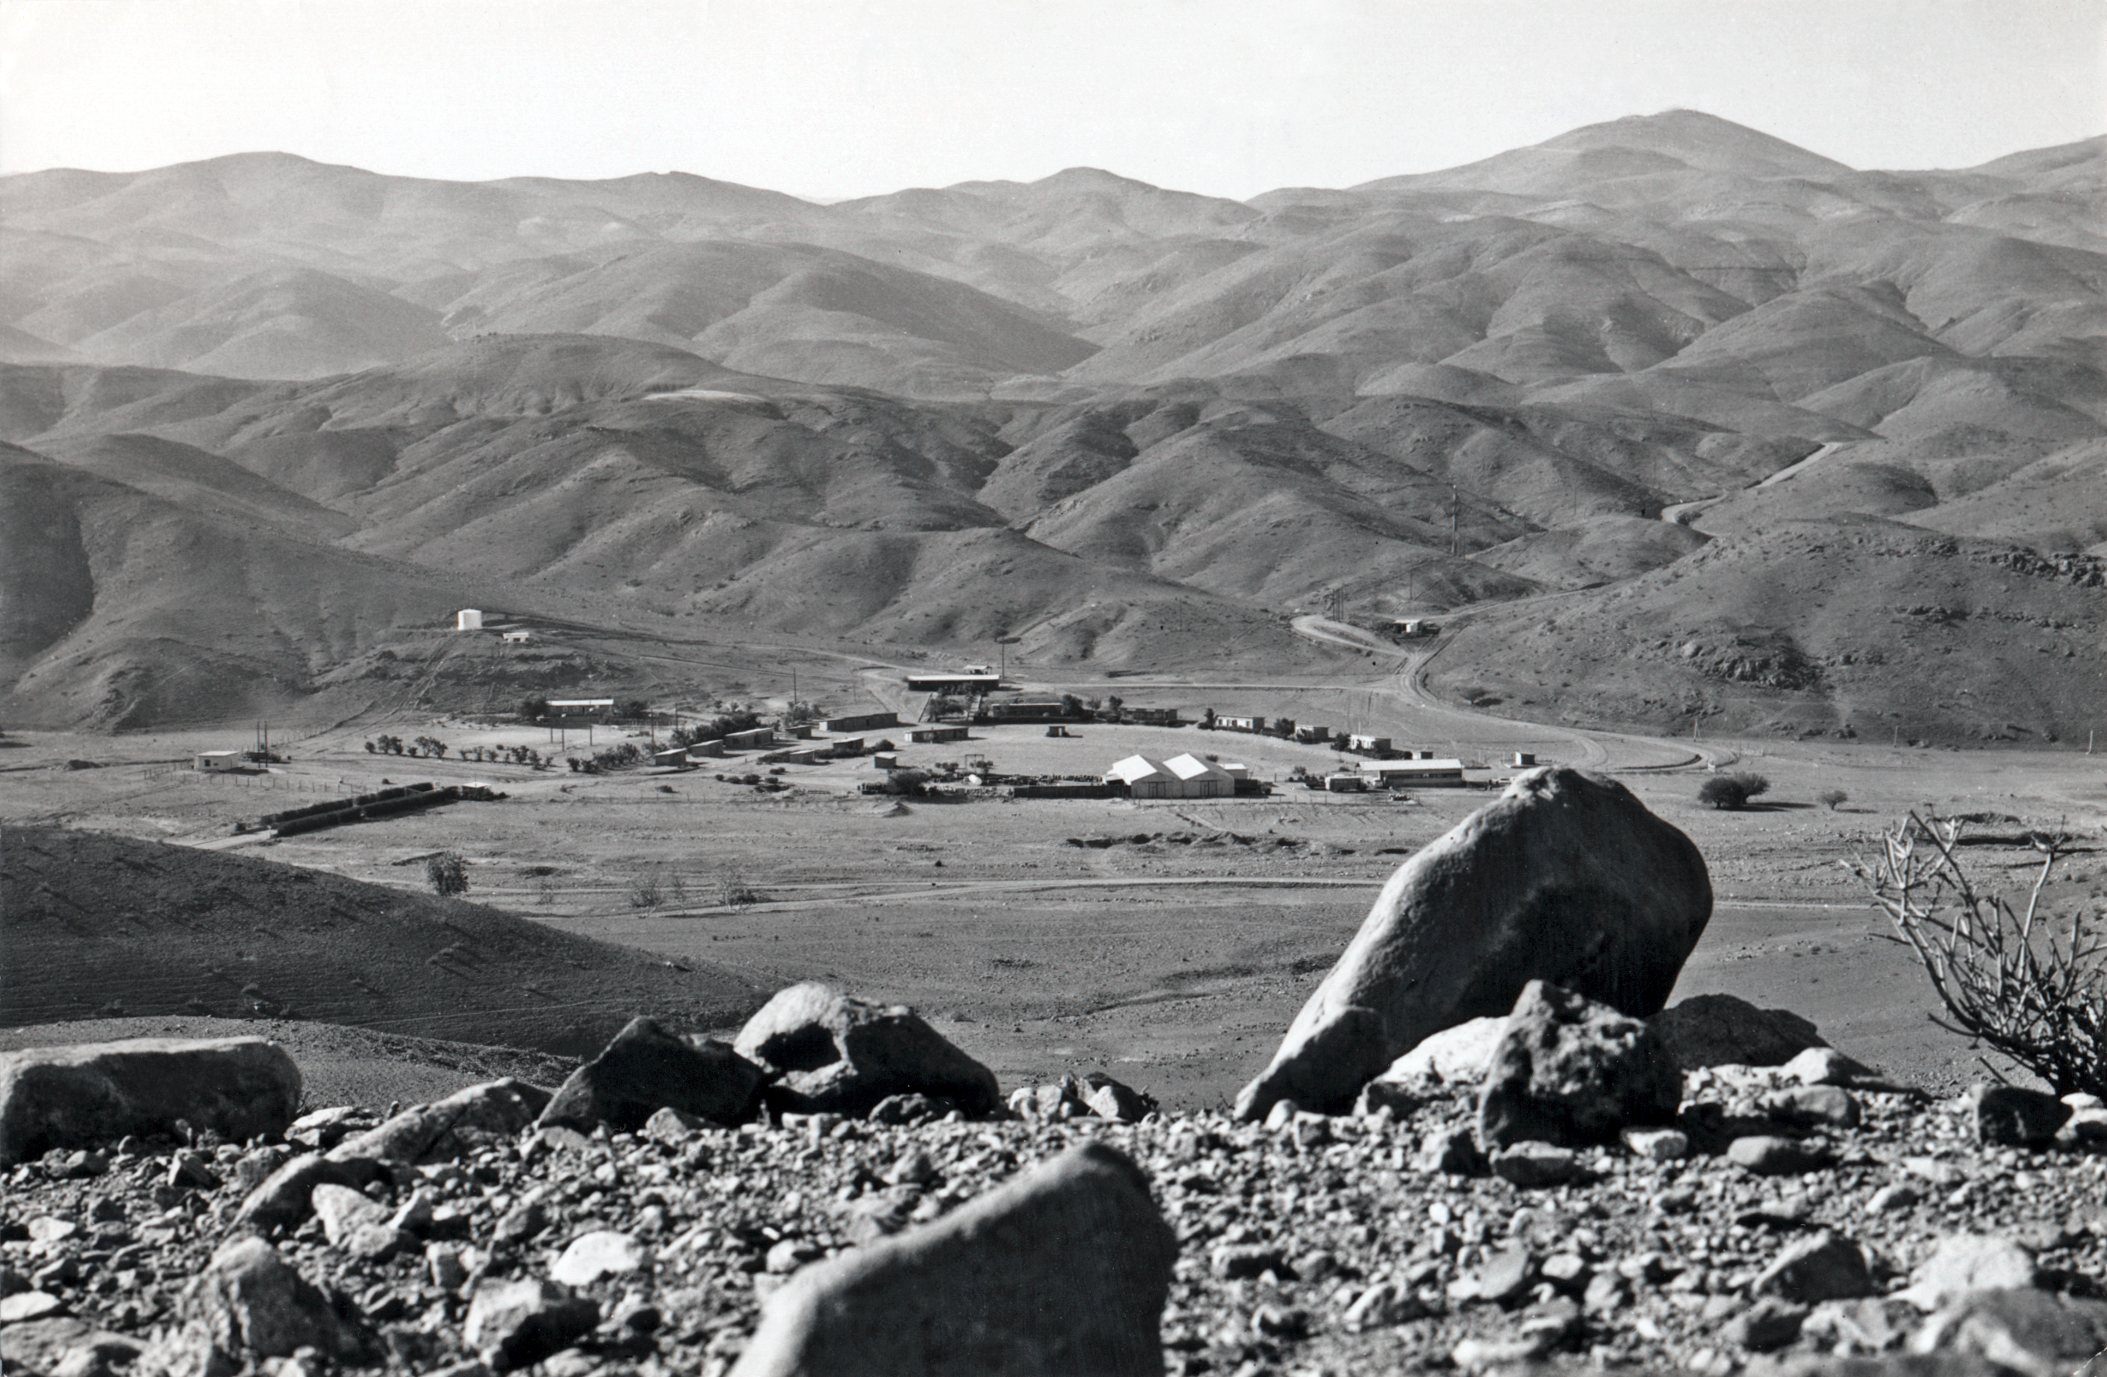

La Silla from Pelicano

View towards La Silla, the mountain at right, seen from Camp Pelicano.

Credit: ESO